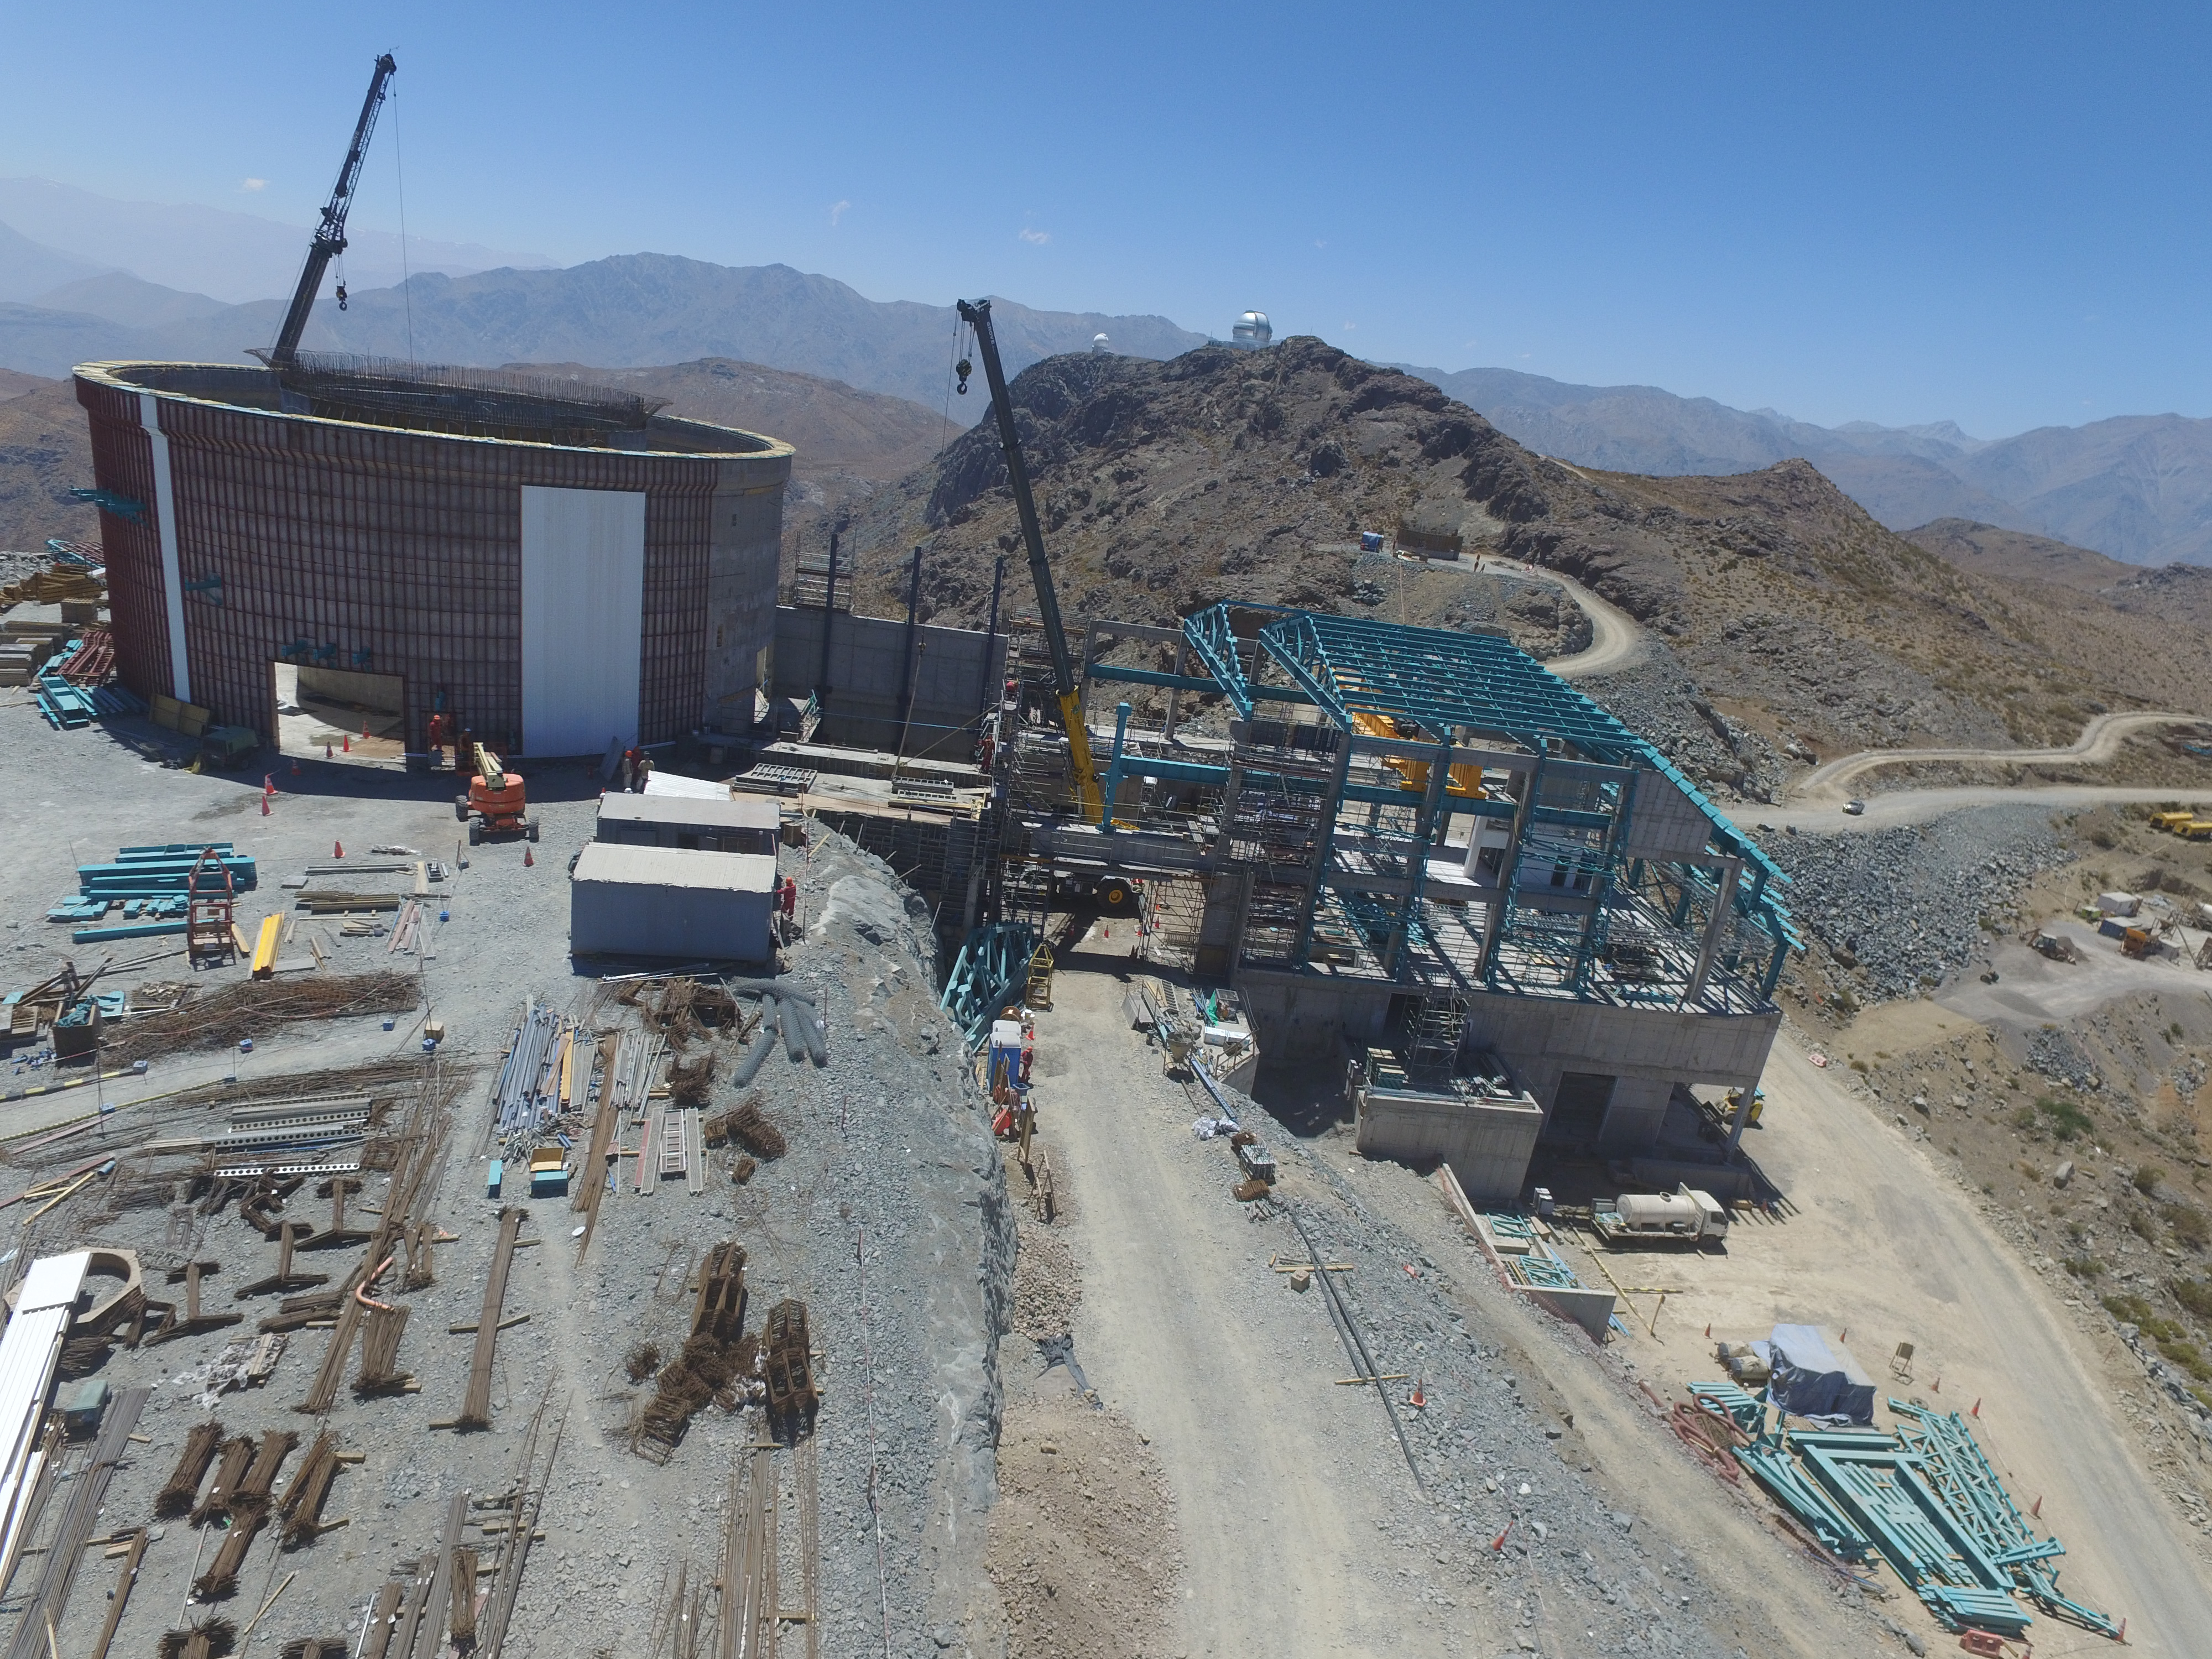

Progress seen from above

This aerial photo, taken by drone, shows the siding going up on the lower enclosure. Behind, work continues on the foundation for the Auxiliary Telescope.

Credit: Rubin Observatory/NSF/AURA